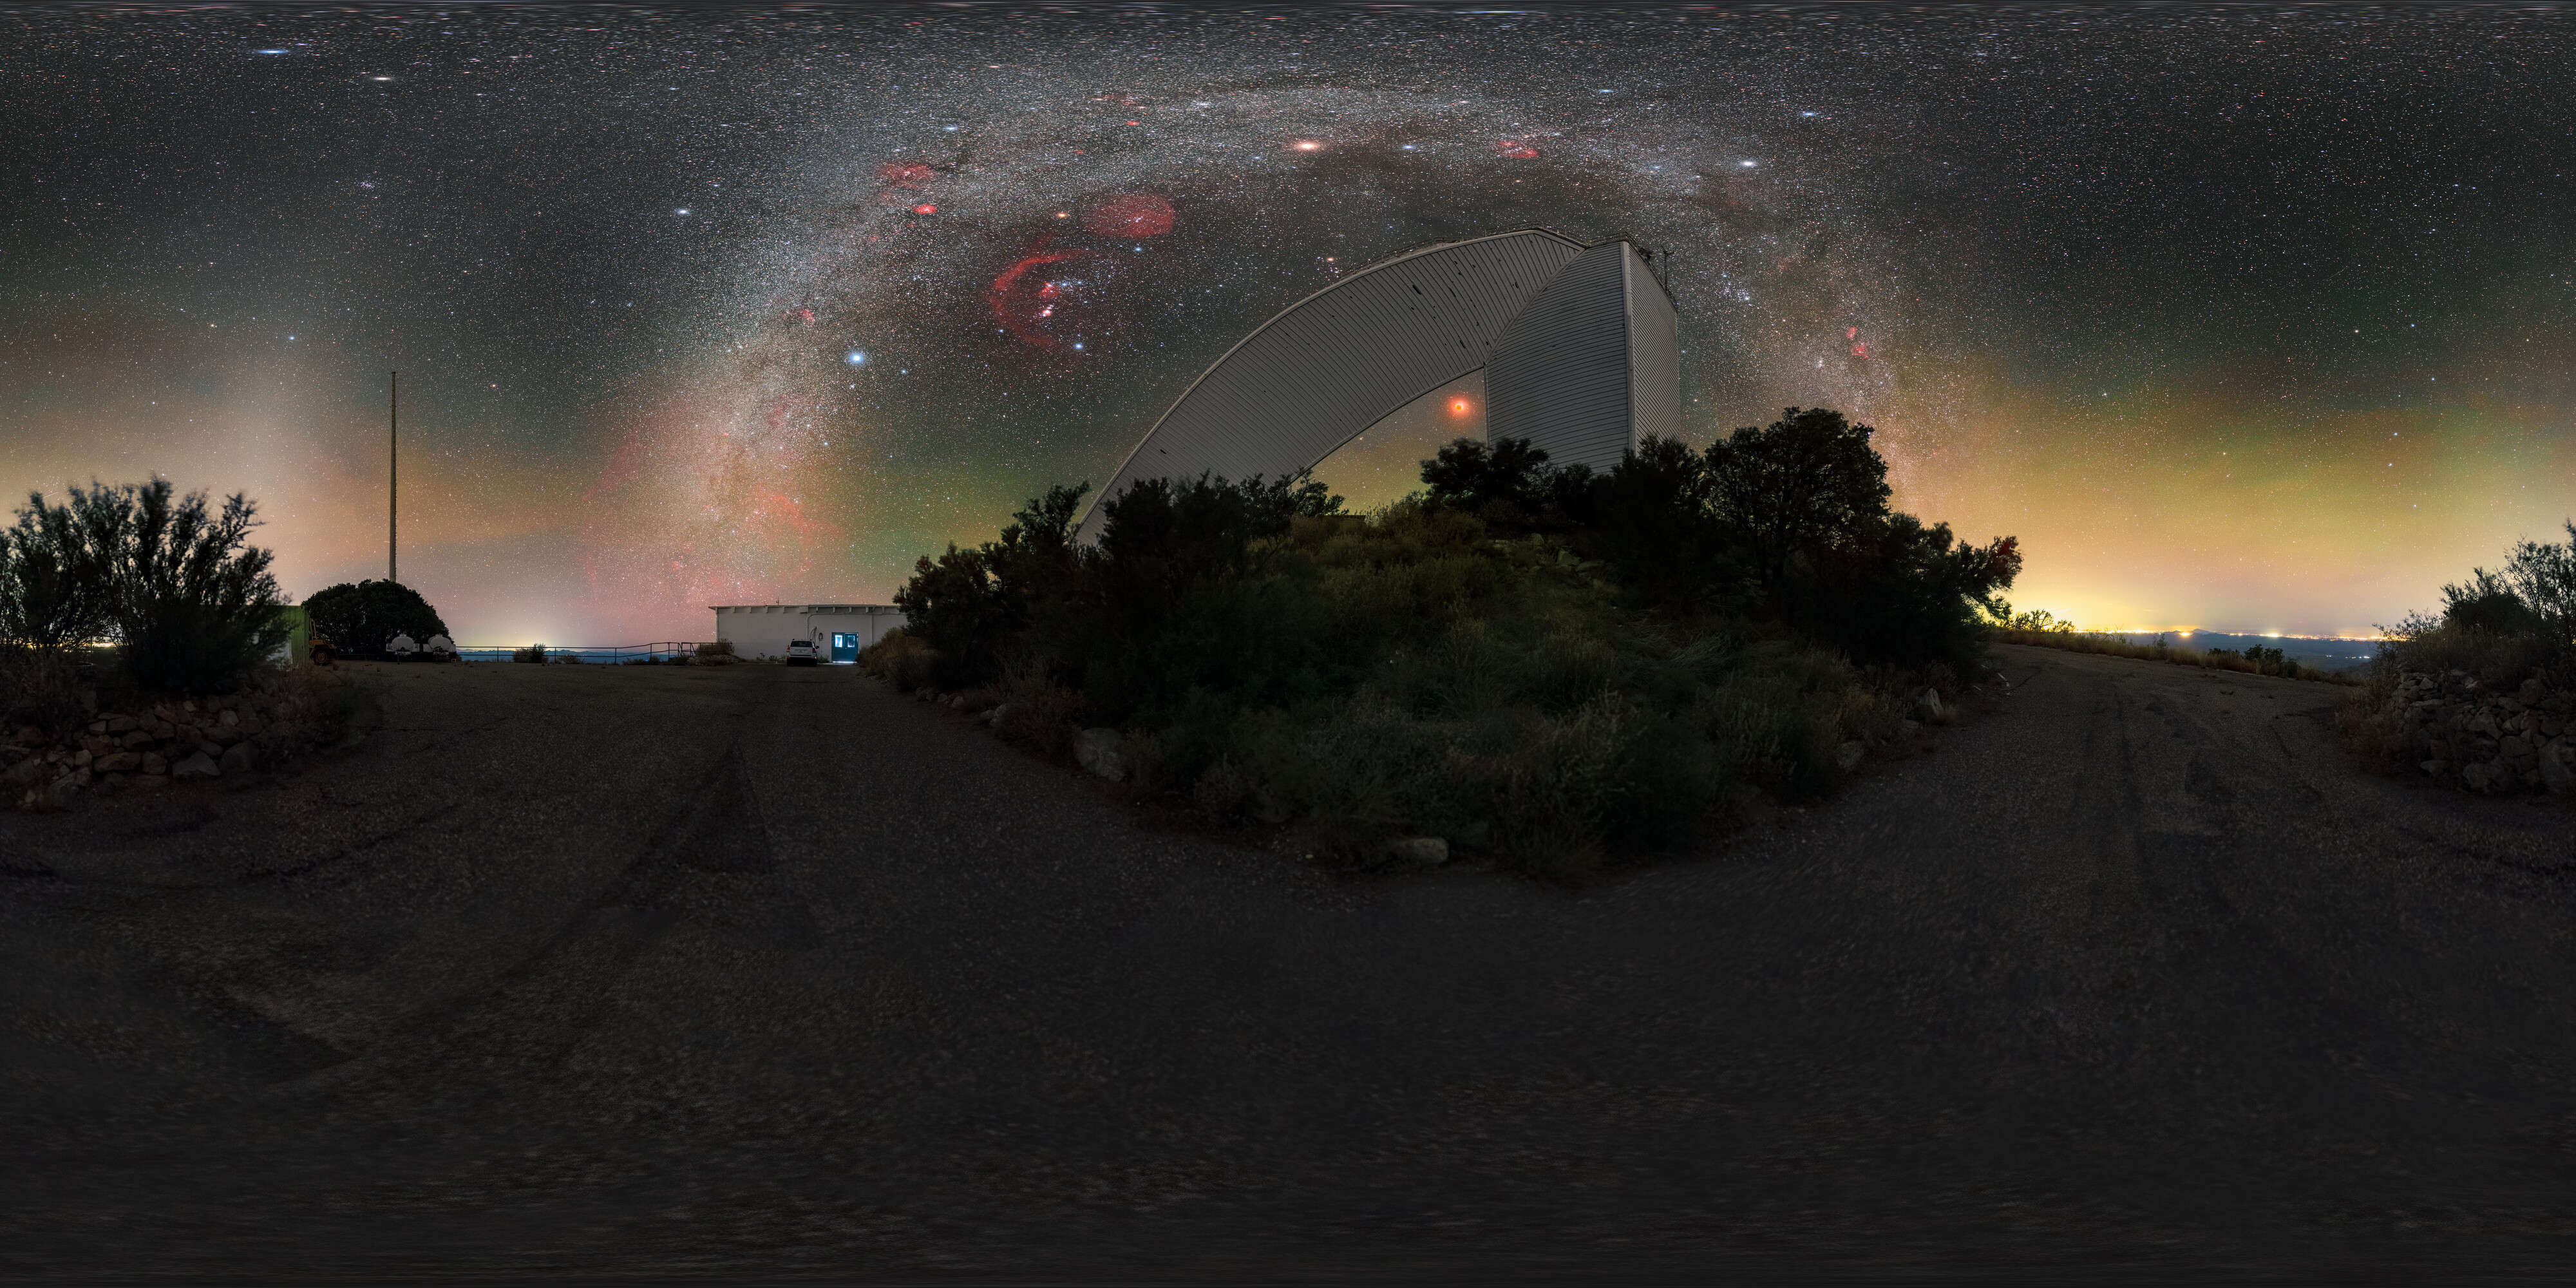

Arcs and Angles at Kitt Peak (360 Degree Panorama)

This image captures the contrast of the beautiful curve of the Milky Way with the geometric architecture of NSF's recently retired McMath-Pierce Solar Telescope at Kitt Peak near Tucson, Arizona. The McMath Telescope is part of the U.S. National Science Foundation Kitt Peak National Observatory (KPNO), a Program of NSF NOIRLab, and will reopen to the public as the new Windows on the Universe Center for Astronomical Outreach in late 2025.

A wide-shot of this image was featured as an Image of the Week. You can find a close-up here and in the fulldome format here.

This photo was taken as part of the NOIRLab 2022 Photo Expedition to all the NOIRLab sites. Petr Horálek, the photographer, is a NOIRLab Audiovisual Ambassador.

Credit: KPNO/NOIRLab/NSF/AURA/P. Horálek (Institute of Physics in Opava)